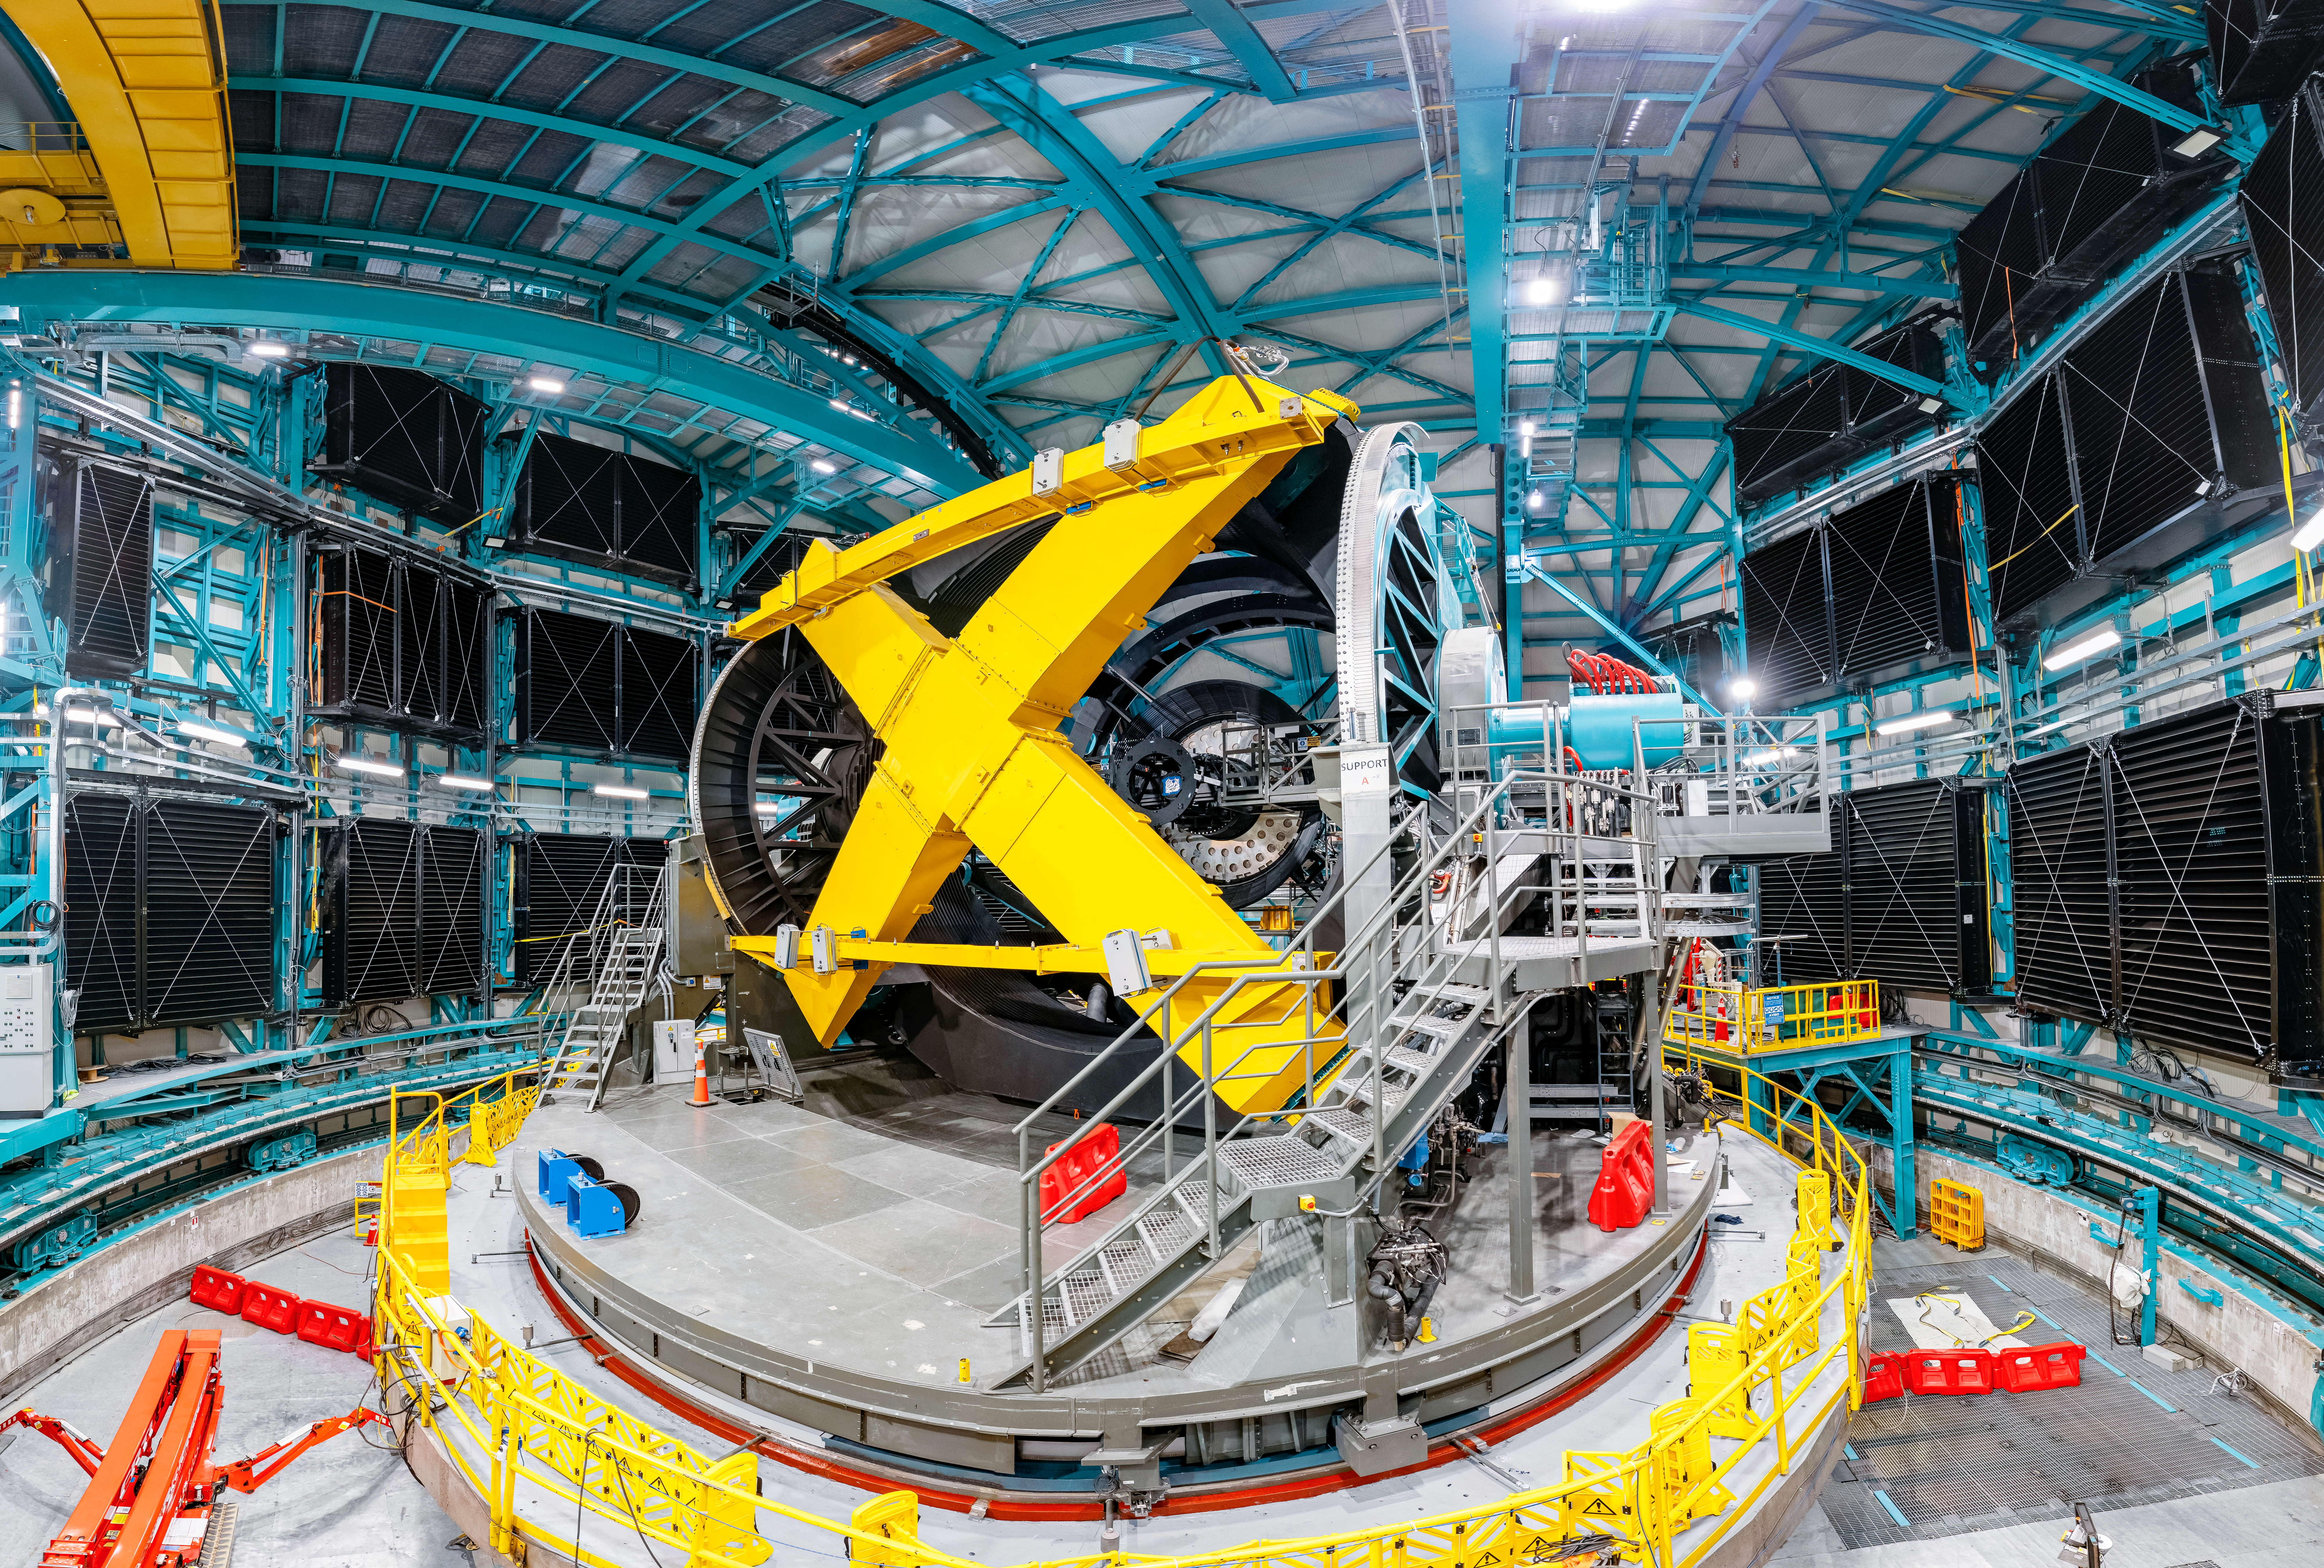

Inside the Vera C. Rubin Observatory

The yellow cross-shaped structure in this photo is the "M1M3 mass surrogate," which approximates the mass of Rubin's primary mirror and its steel support structure. In April 2023 the mass surrogate was removed from the telescope mount and transported to a lower level of the observatory, using the vertical platform lift.

Credit: Olivier Bonin/SLAC National Accelerator Laboratory